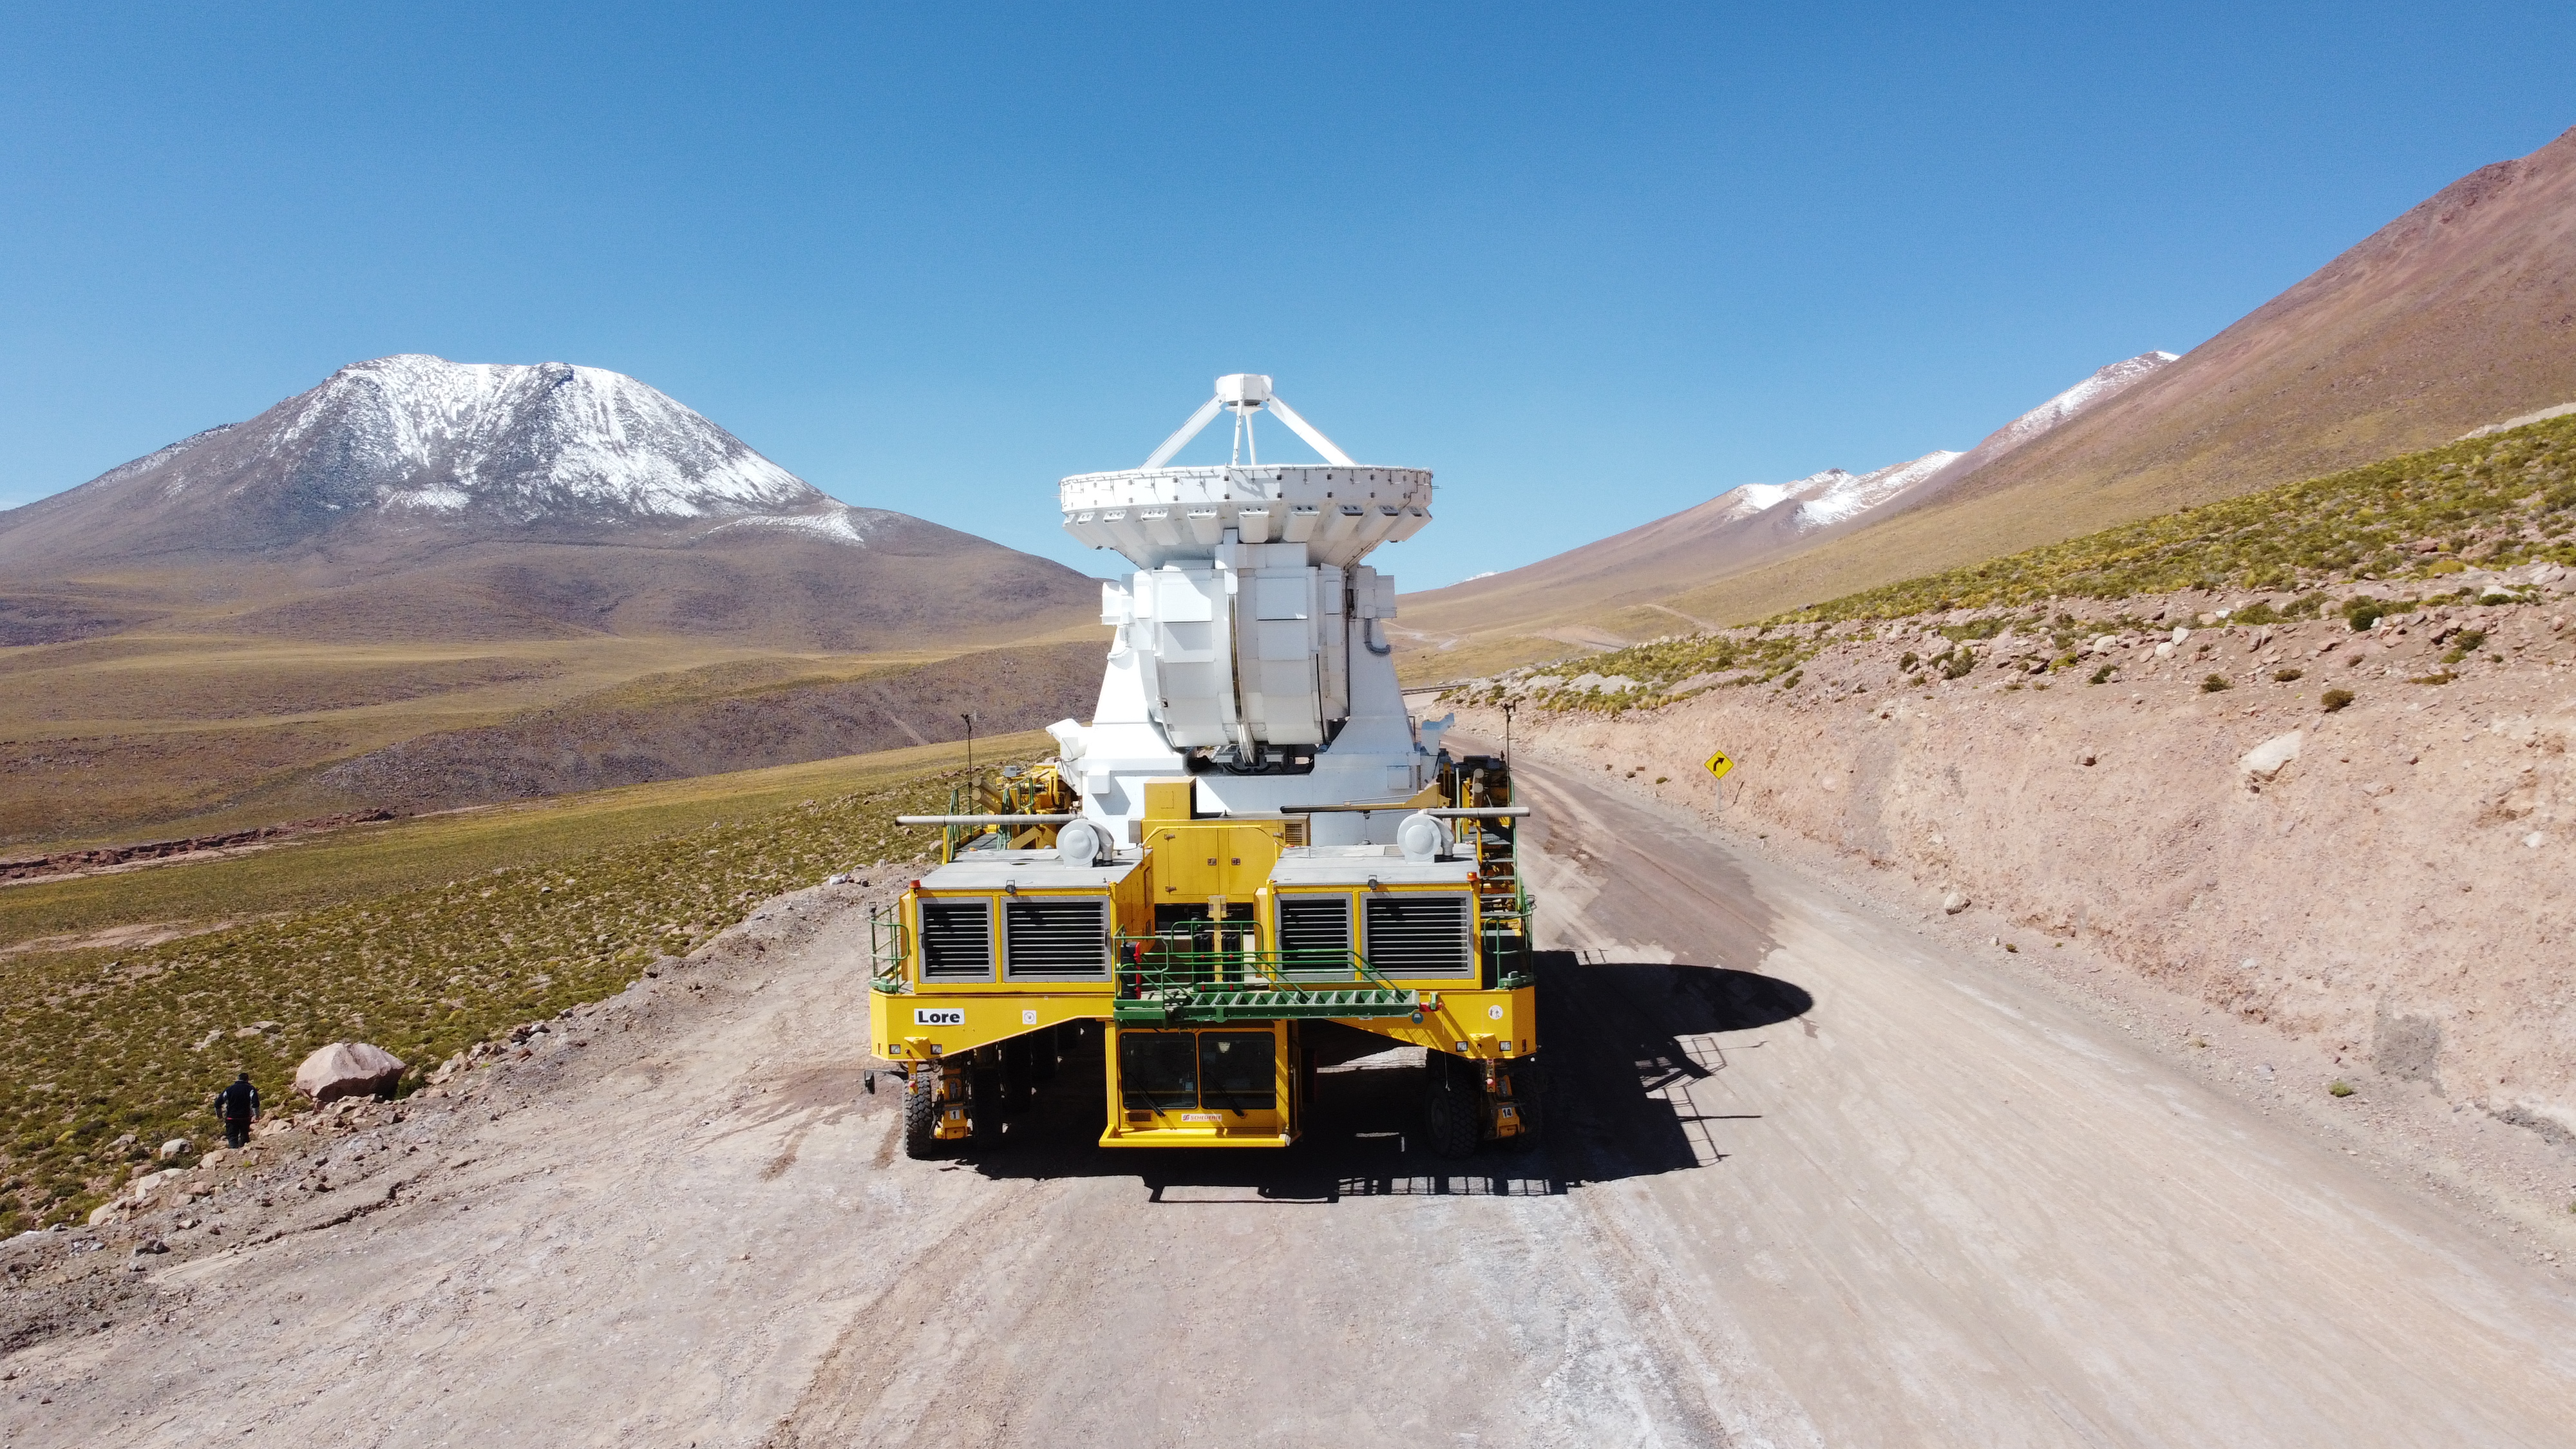

Journey

Transporter Lore, takes the CM04 antenna to the Chajnantor plateau after completing its scheduled maintenance.

Credit: Juan Carlos Rojas - ALMA (ESO/NAOJ/NRAO)